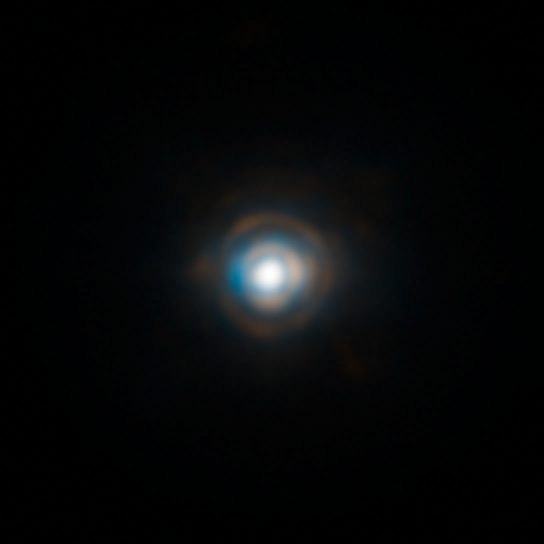

HD 87643

A close-up of the star HD 87643, taken with the adaptive optics instrument, NACO, on ESO's Very Large Telescope. Adaptive optics allows astronomers to compensate for the blurring effect of the atmosphere, revealing details 20 times smaller than the associated WFI image. The image was obtained in the near-infrared, through the K and L-bands. The field of view is 14 arc-seconds.

Credit: ESO/F. Millour et al.